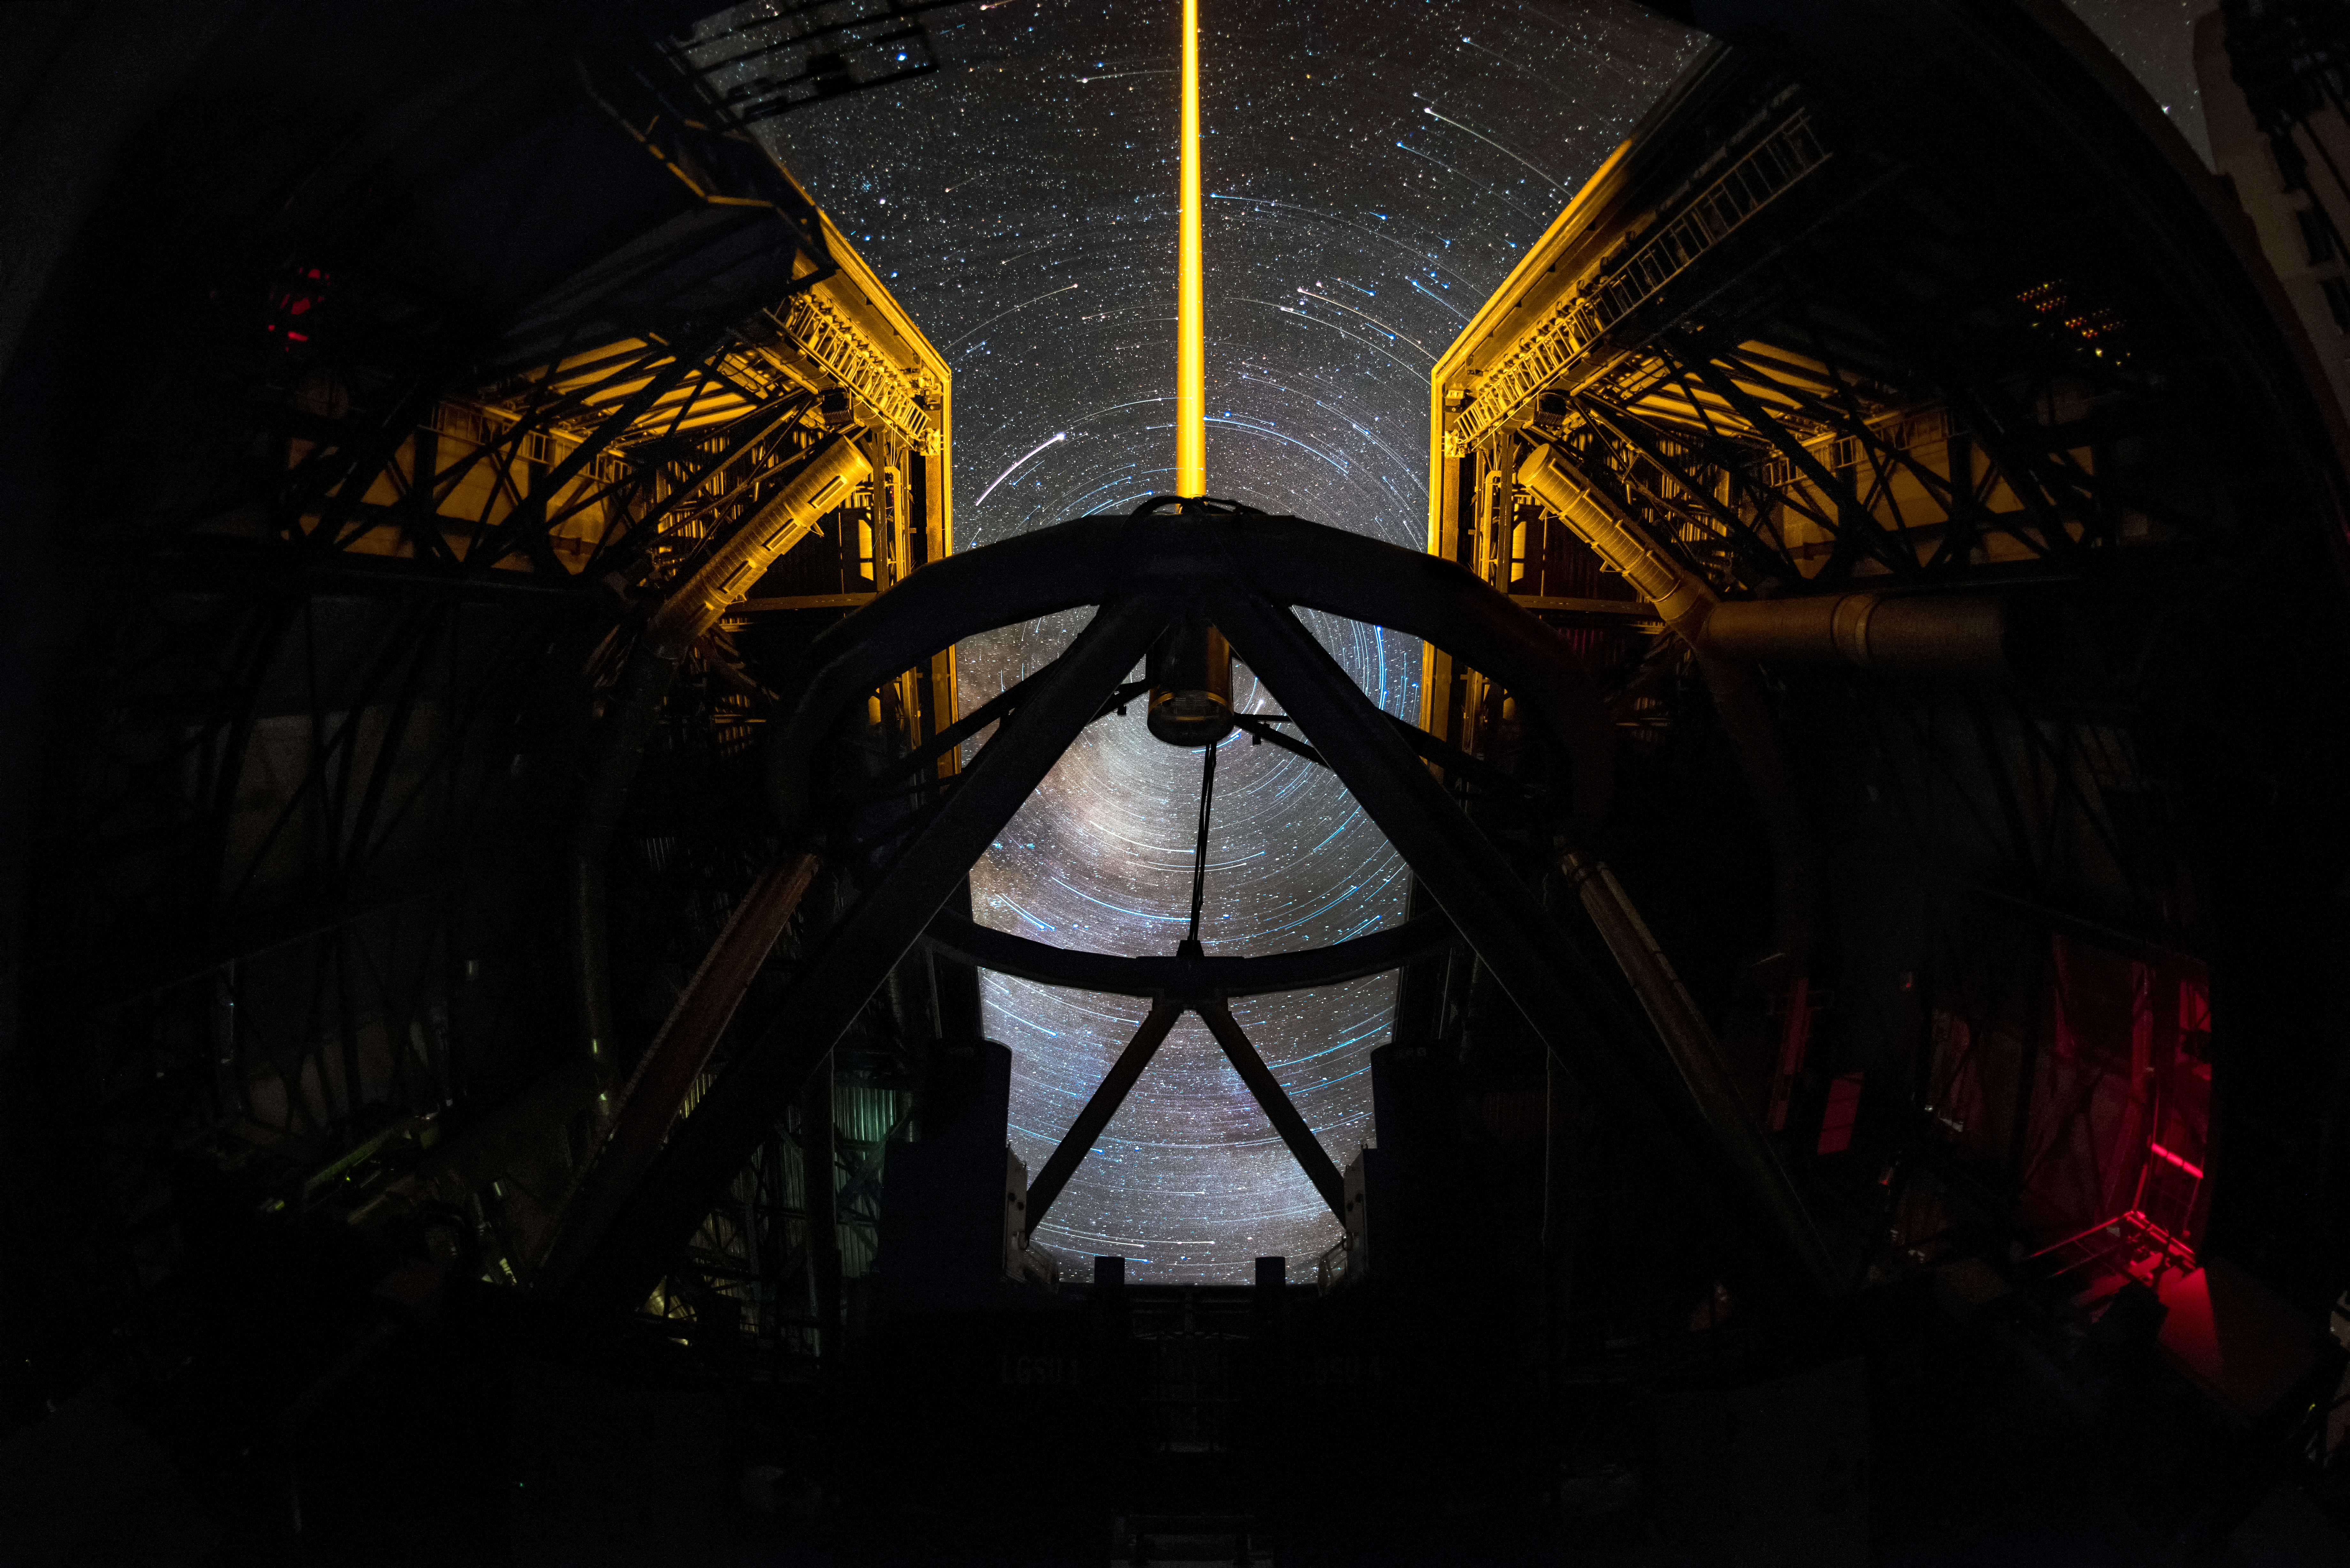

Laser and star trails

This dramatic image shows the breathtaking skies over Paranal from the unique vantage point inside Unit Telescope 4 (Yepun) of ESO's Very Large Telescope. The image is a composite of shots captured over time, which creates some striking features; the starry sky appears to spin slowly over time due to Earth's rotation on its axis, creating the arcs of light, which are known as star trails. The laser going up from Yepun creates an artificial guide star as part of the adaptive optics system, state-of-the-art technology which corrects the blurring effects of Earth's atmosphere to produce sharper images.

Credit: A. Ghizzi Panizza/ESO